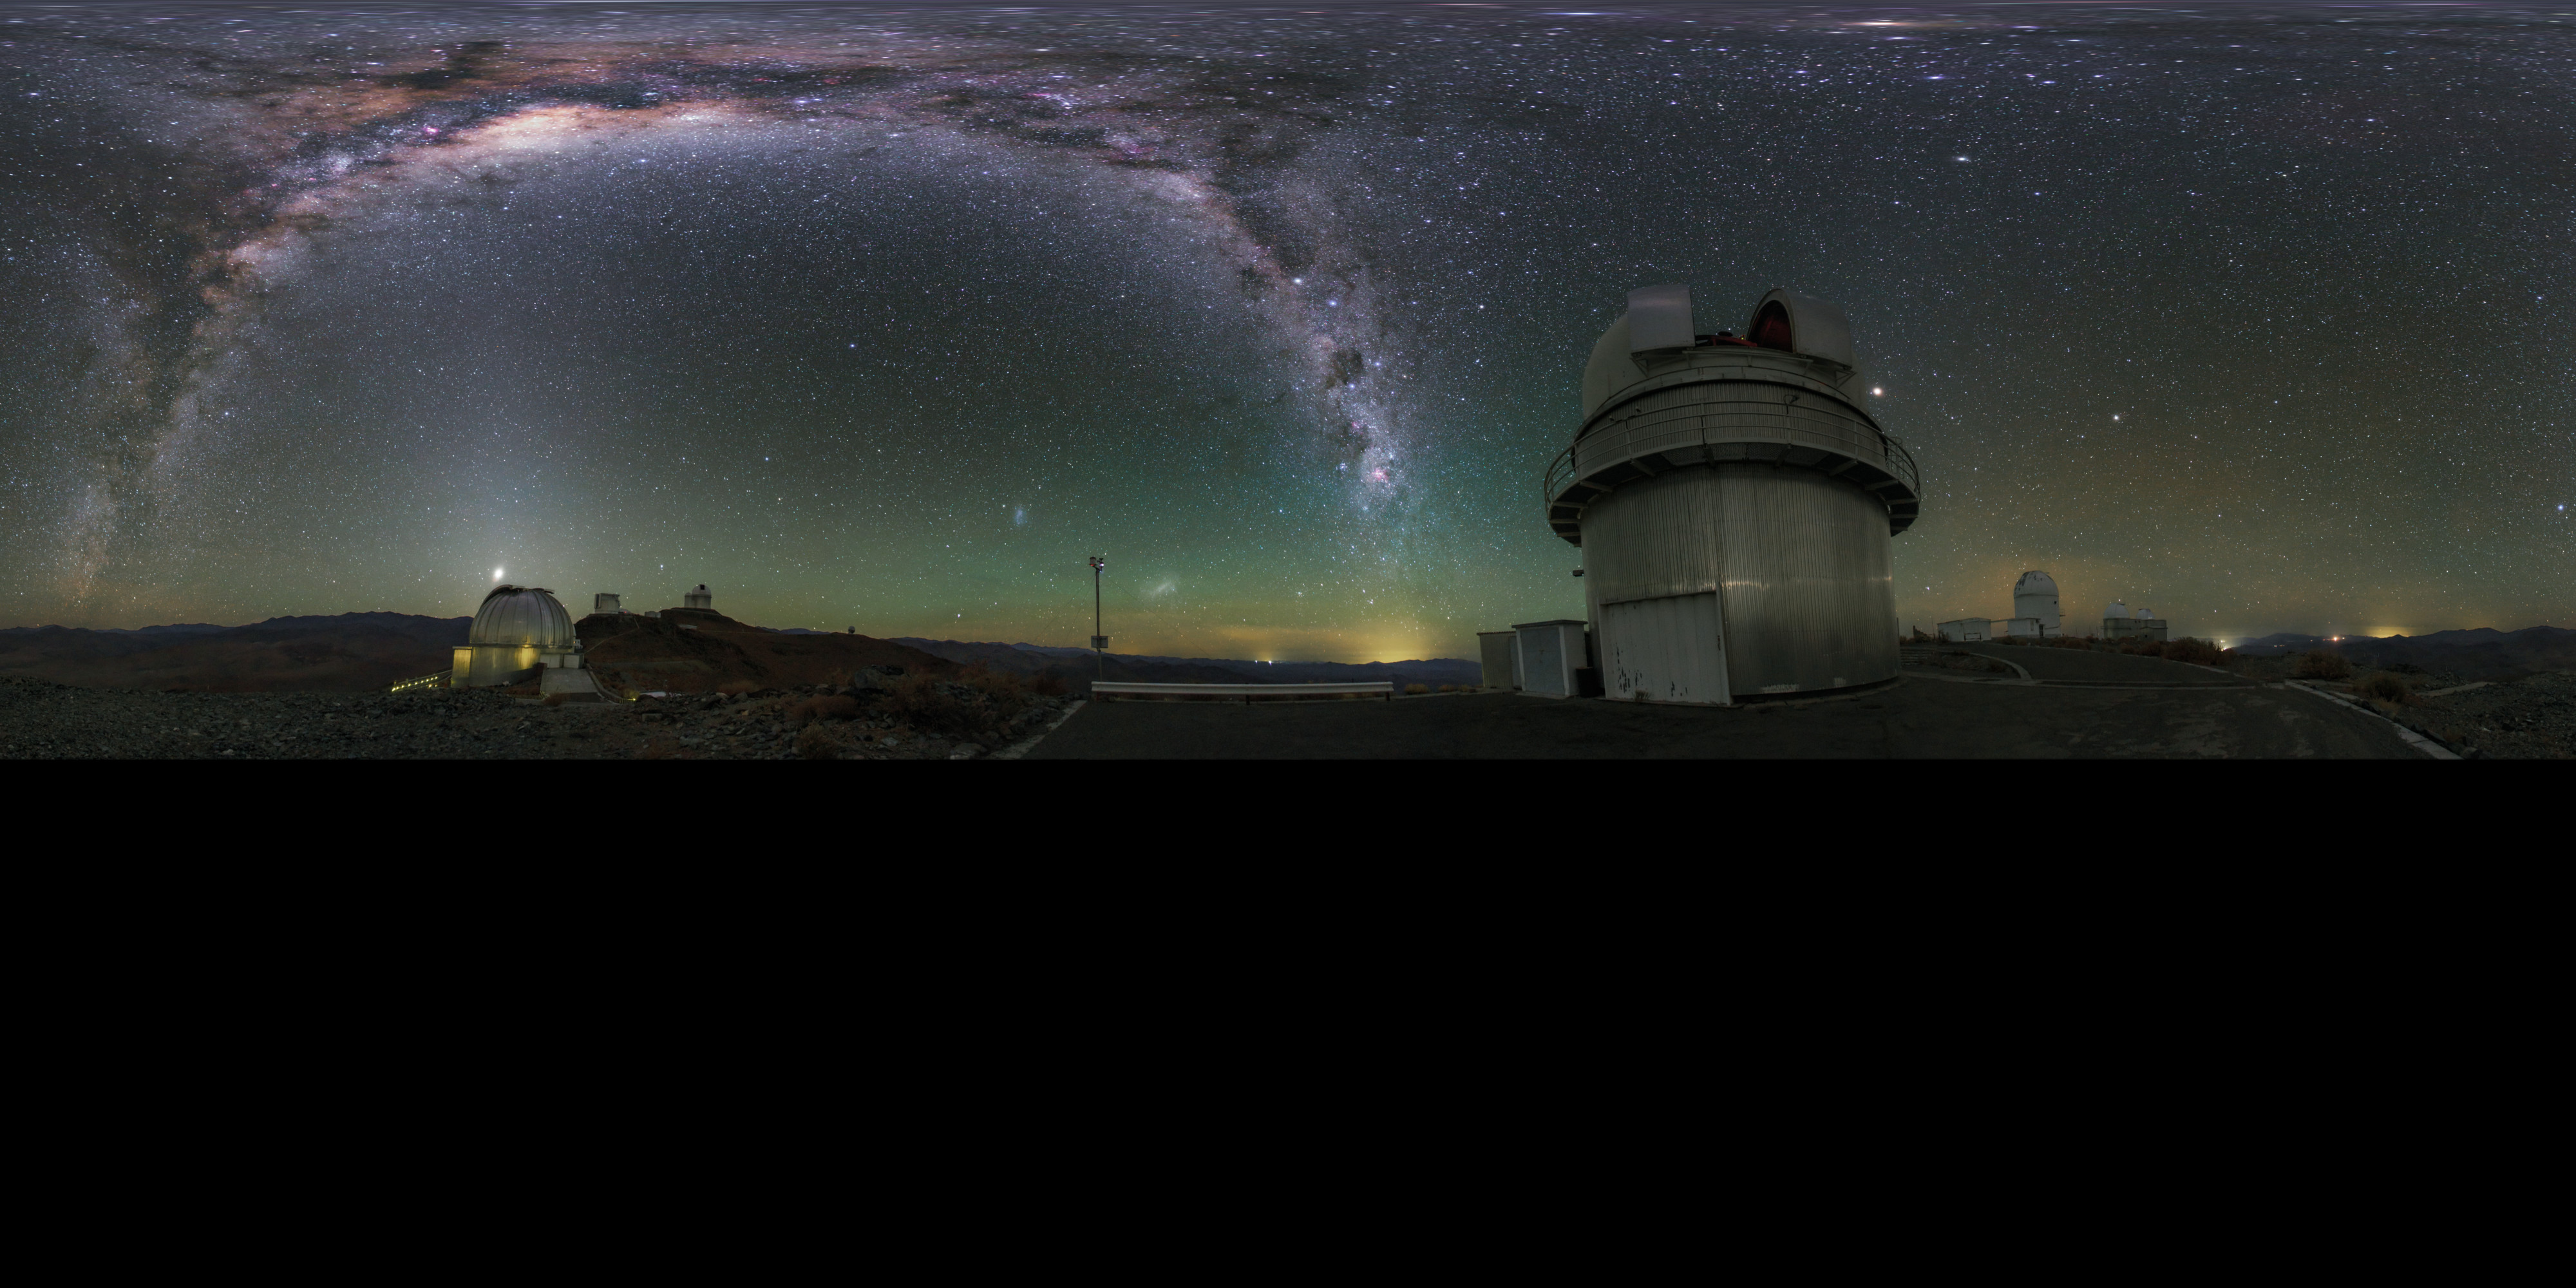

Panorama view of La Silla telescopes shown in UHD

Extended to 360 x 180 degrees (with black) panoramic view of La Silla Observatory showing a number of telescopes around the site, many used by ESO Member States for targeted projects. Taken during the ESO Ultra HD Expedition. In centre view is the Danish 1.54-metre telescope. Shown also are the 3.58-metre New Technology Telescope (NTT) and the ESO 3.6-metre telescope, as well as the MPG/ESO 2.2-metre telescope. The Milky Way stretches overhead in all its brilliance.

Credit: ESO/B. Tafreshi